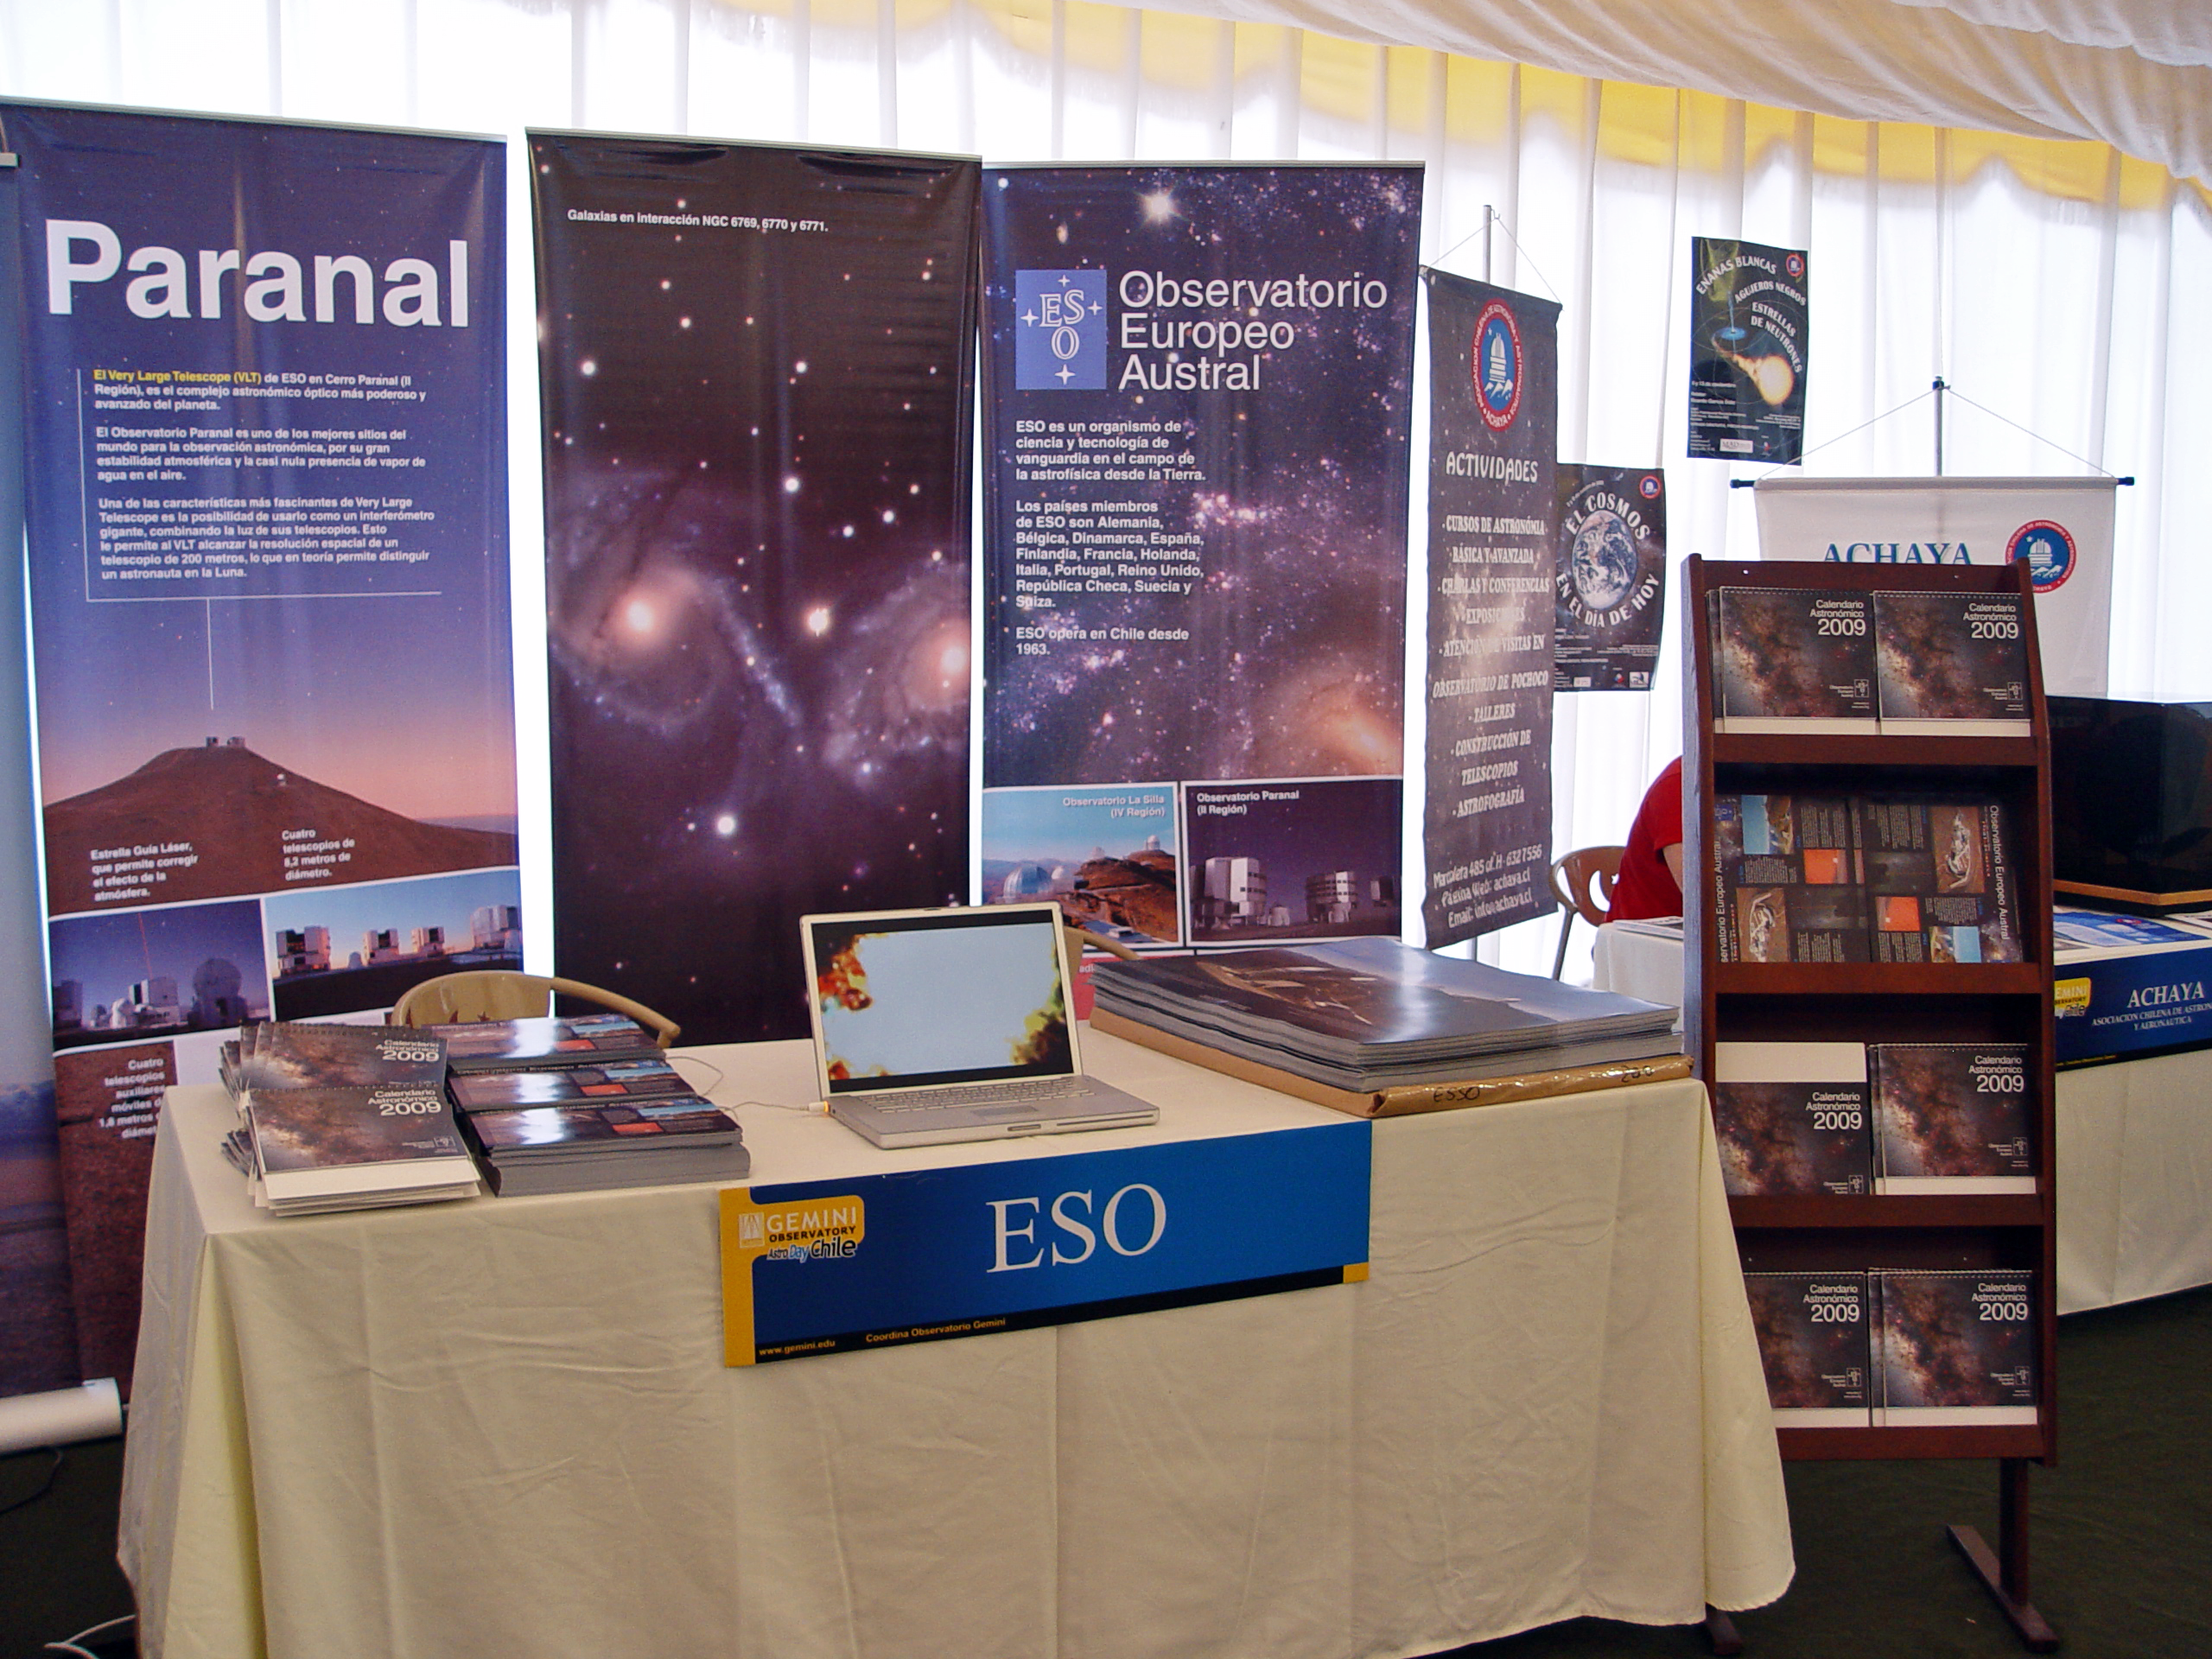

ESO at AstroDay 2009

The ESO stand at AstroDay 2009. This public event is organised yearly in La Serena by the Gemini South observatory.

Credit: ESO